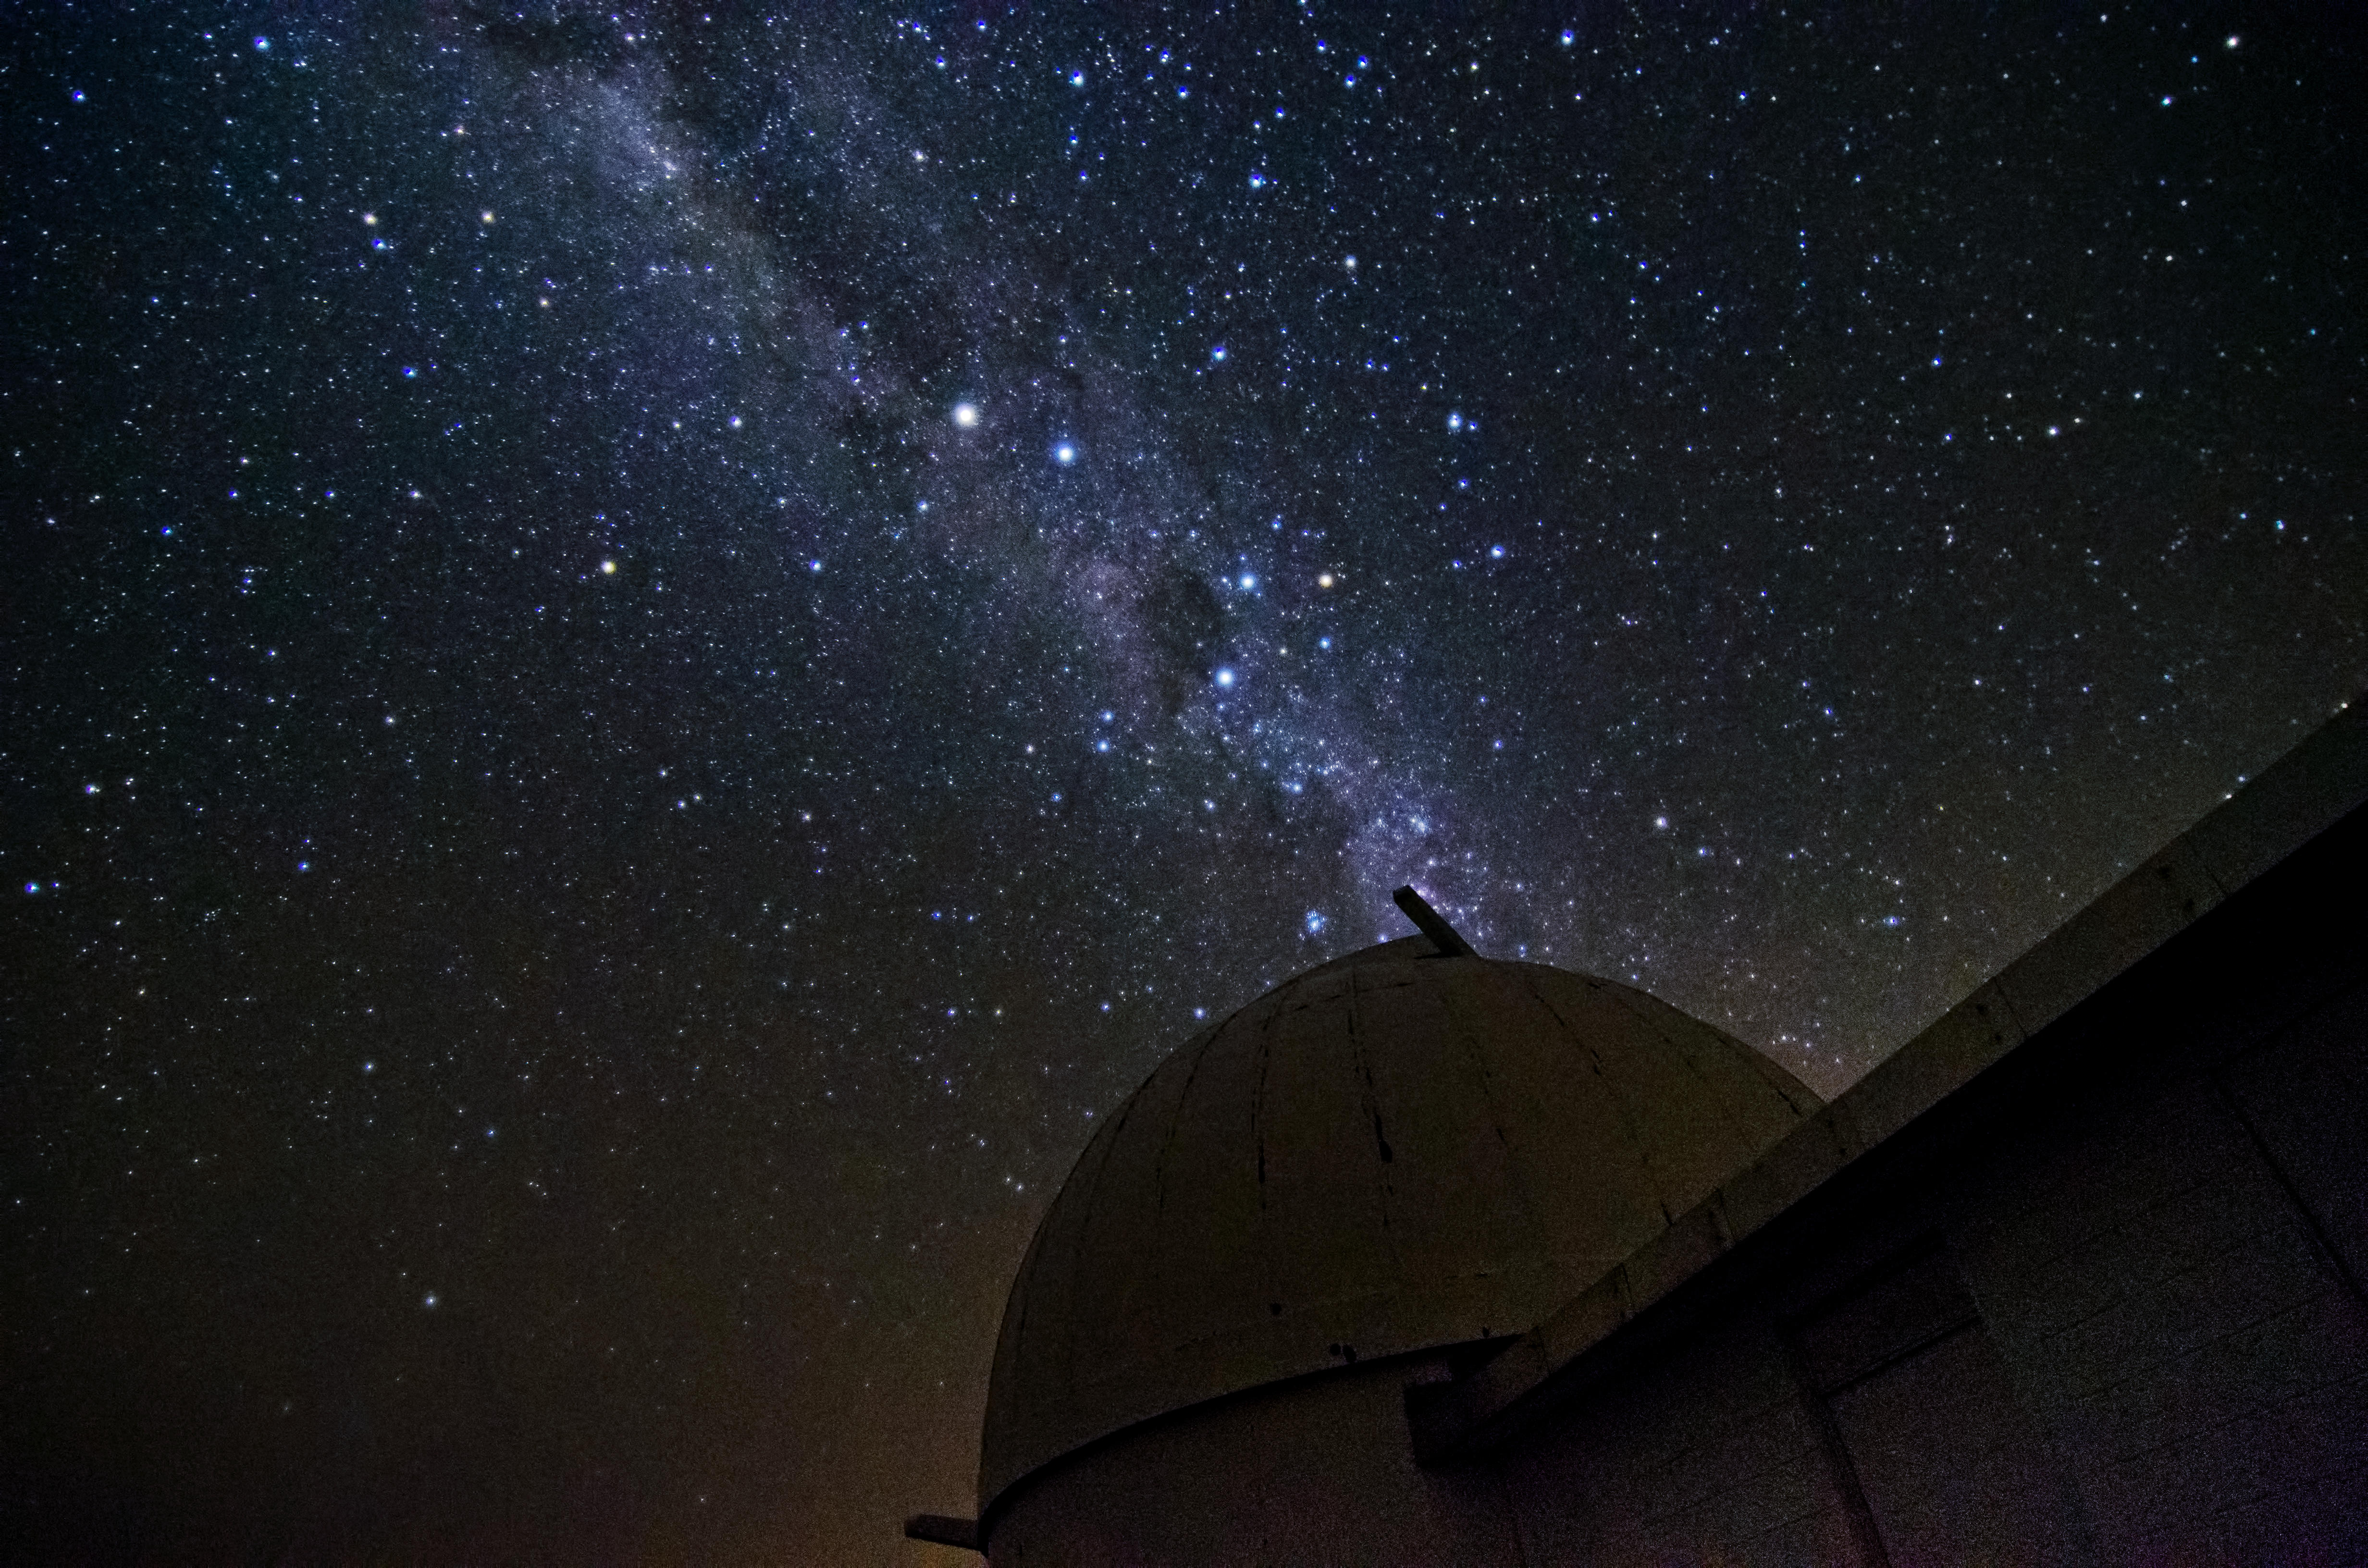

Milky Way at La Silla

This image shows the Milky Way over the dome of the Swiss 1.2-m Leonhard Euler Telescope at ESO's La Silla observatory.

Credit: Dave Jones/ESO